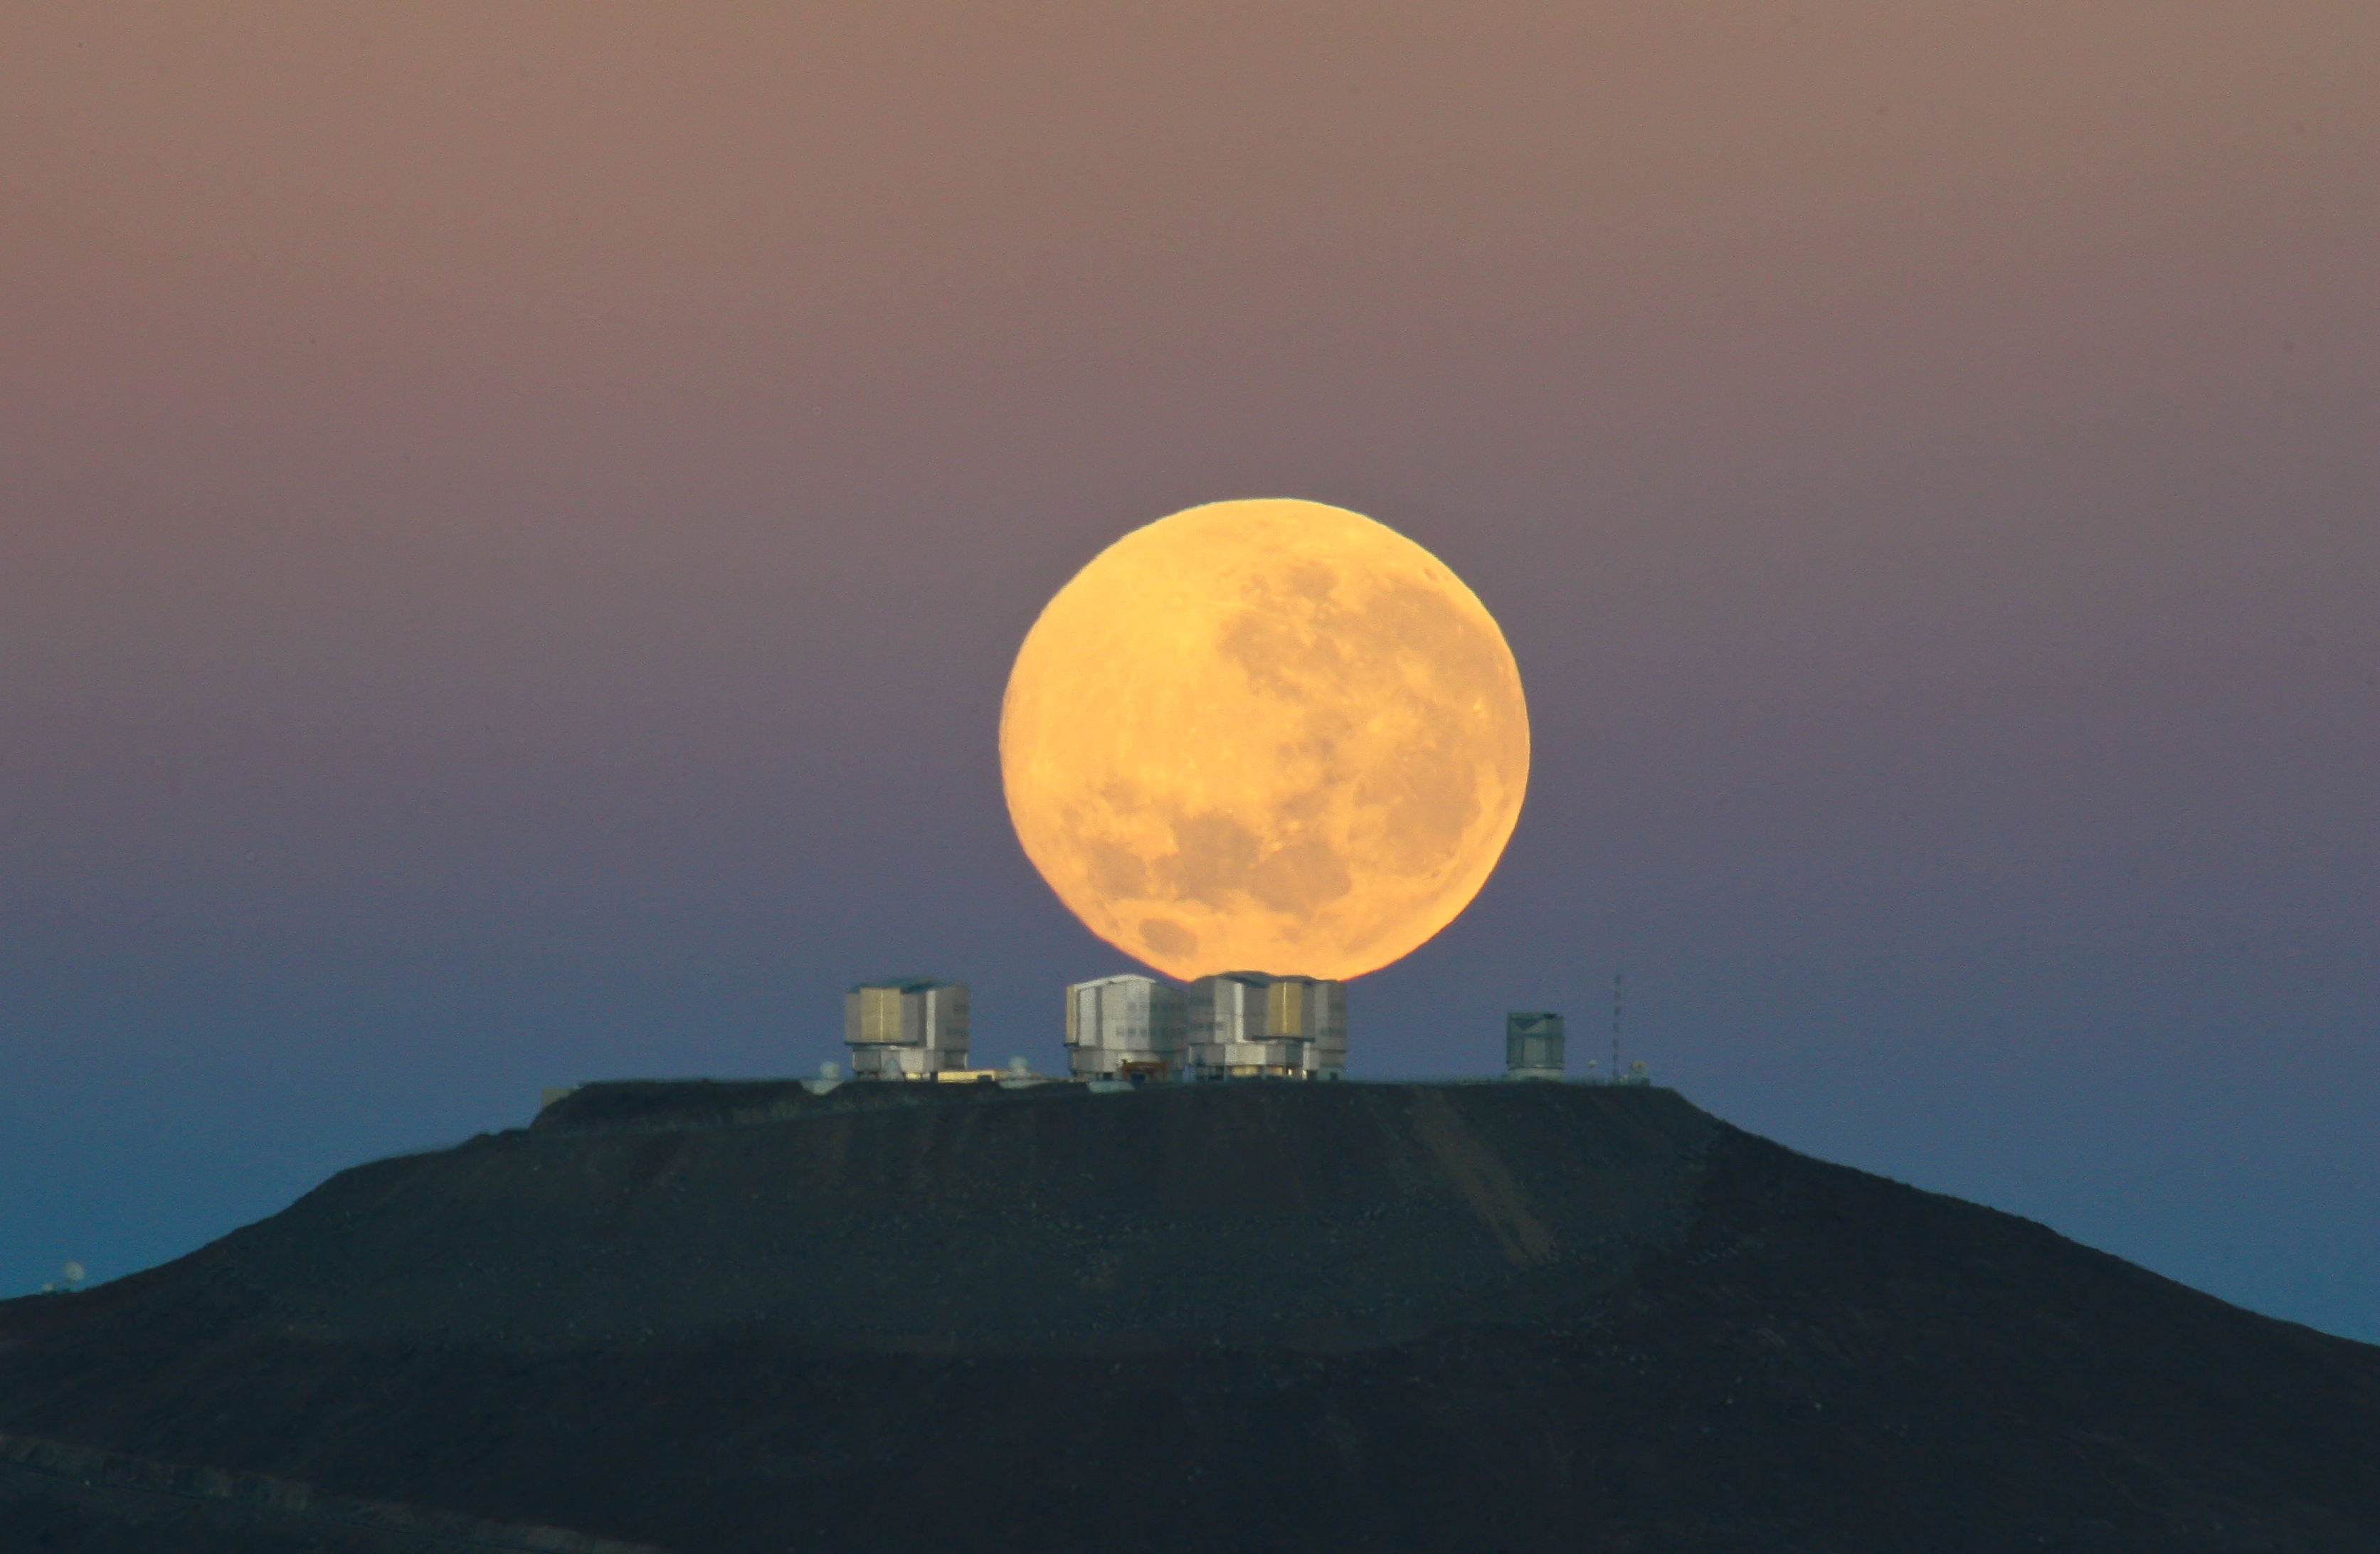

Dramatic moonset

As the full Moon sets, the Sun is about to rise on the opposite horizon. The VLT telescopes have already been closed after a long night of observations. Contrary to what one may think, this picture is no montage. It was taken from about 14 km away, with a 500-mm lens. The choice of the right perspective makes the Moon appear very large in relation to the VLT platform. Additionally, the flattening effect of the long focal length, combined with the extraordinary quality of the picture, gives the impression that the Moon leans on the top of the telescopes, even though it is in fact about 30 000 times further away.

Credit: G. Gillet / ESO